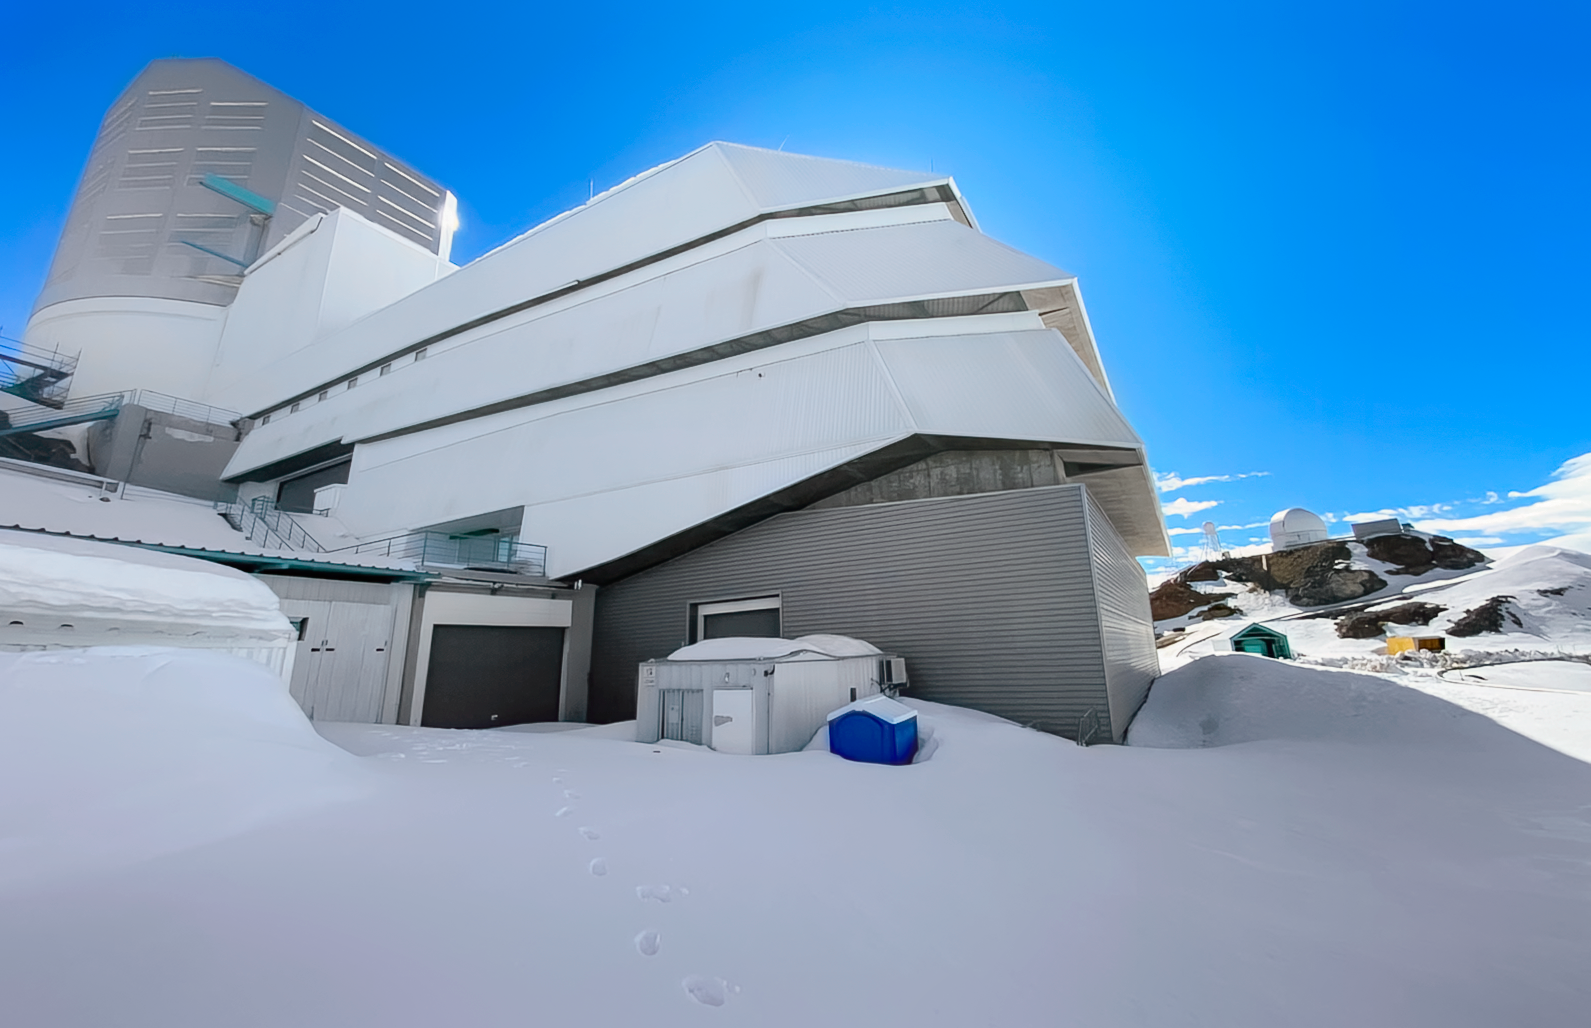

Snowy Rubin

A blanket of snow covers the ground outside NSF–DOE Vera C. Rubin Observatory in August 2026 following a winter storm.

Credit: NSF–DOE Vera C. Rubin Observatory/NOIRLab/SLAC/AURA